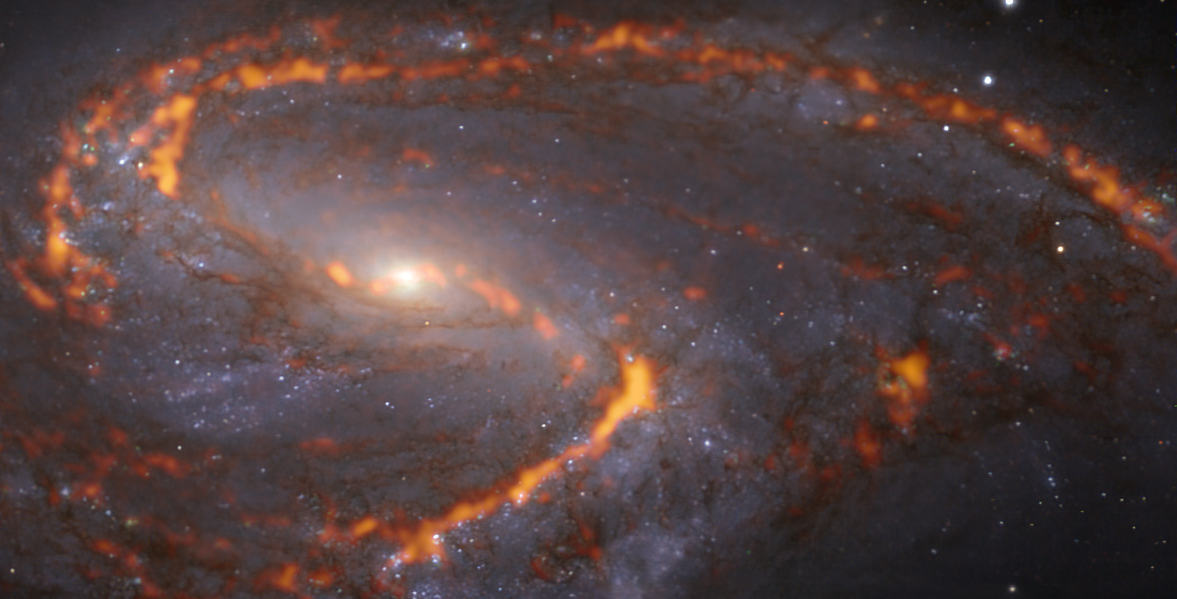

A flame thrower

The NGC 3627 galaxy, also known as Messier 66, appears to be expelling flames out of its majestic spiral arms in this Picture of the Week. The “fire” actually marks clouds of cold molecular gas, which is the material out of which stars form, and has been captured using the Atacama Large Millimeter/submillimeter Array (ALMA) in Chile, of which ESO is a partner. The bluish regions in the background reveal the pattern of older, already formed stars, imaged by the Multi-Unit Spectroscopic Explorer (MUSE) on ESO’s Very Large Telescope (VLT) also in Chile.

Located approximately 31 million light-years from Earth in the constellation Leo, NGC 3627 is one of the many galaxies observed as part of the Physics at High Angular resolution in Nearby GalaxieS (PHANGS) project. PHANGS is making high-resolution observations of nearby galaxies with telescopes operating across all colours or wavelengths of the electromagnetic spectrum. Different wavelengths can reveal a multitude of secrets about a galaxy, and by comparing them astronomers are able to study what triggers, boosts or hinders the birth of new stars.

Credit: ESO/PHANGS